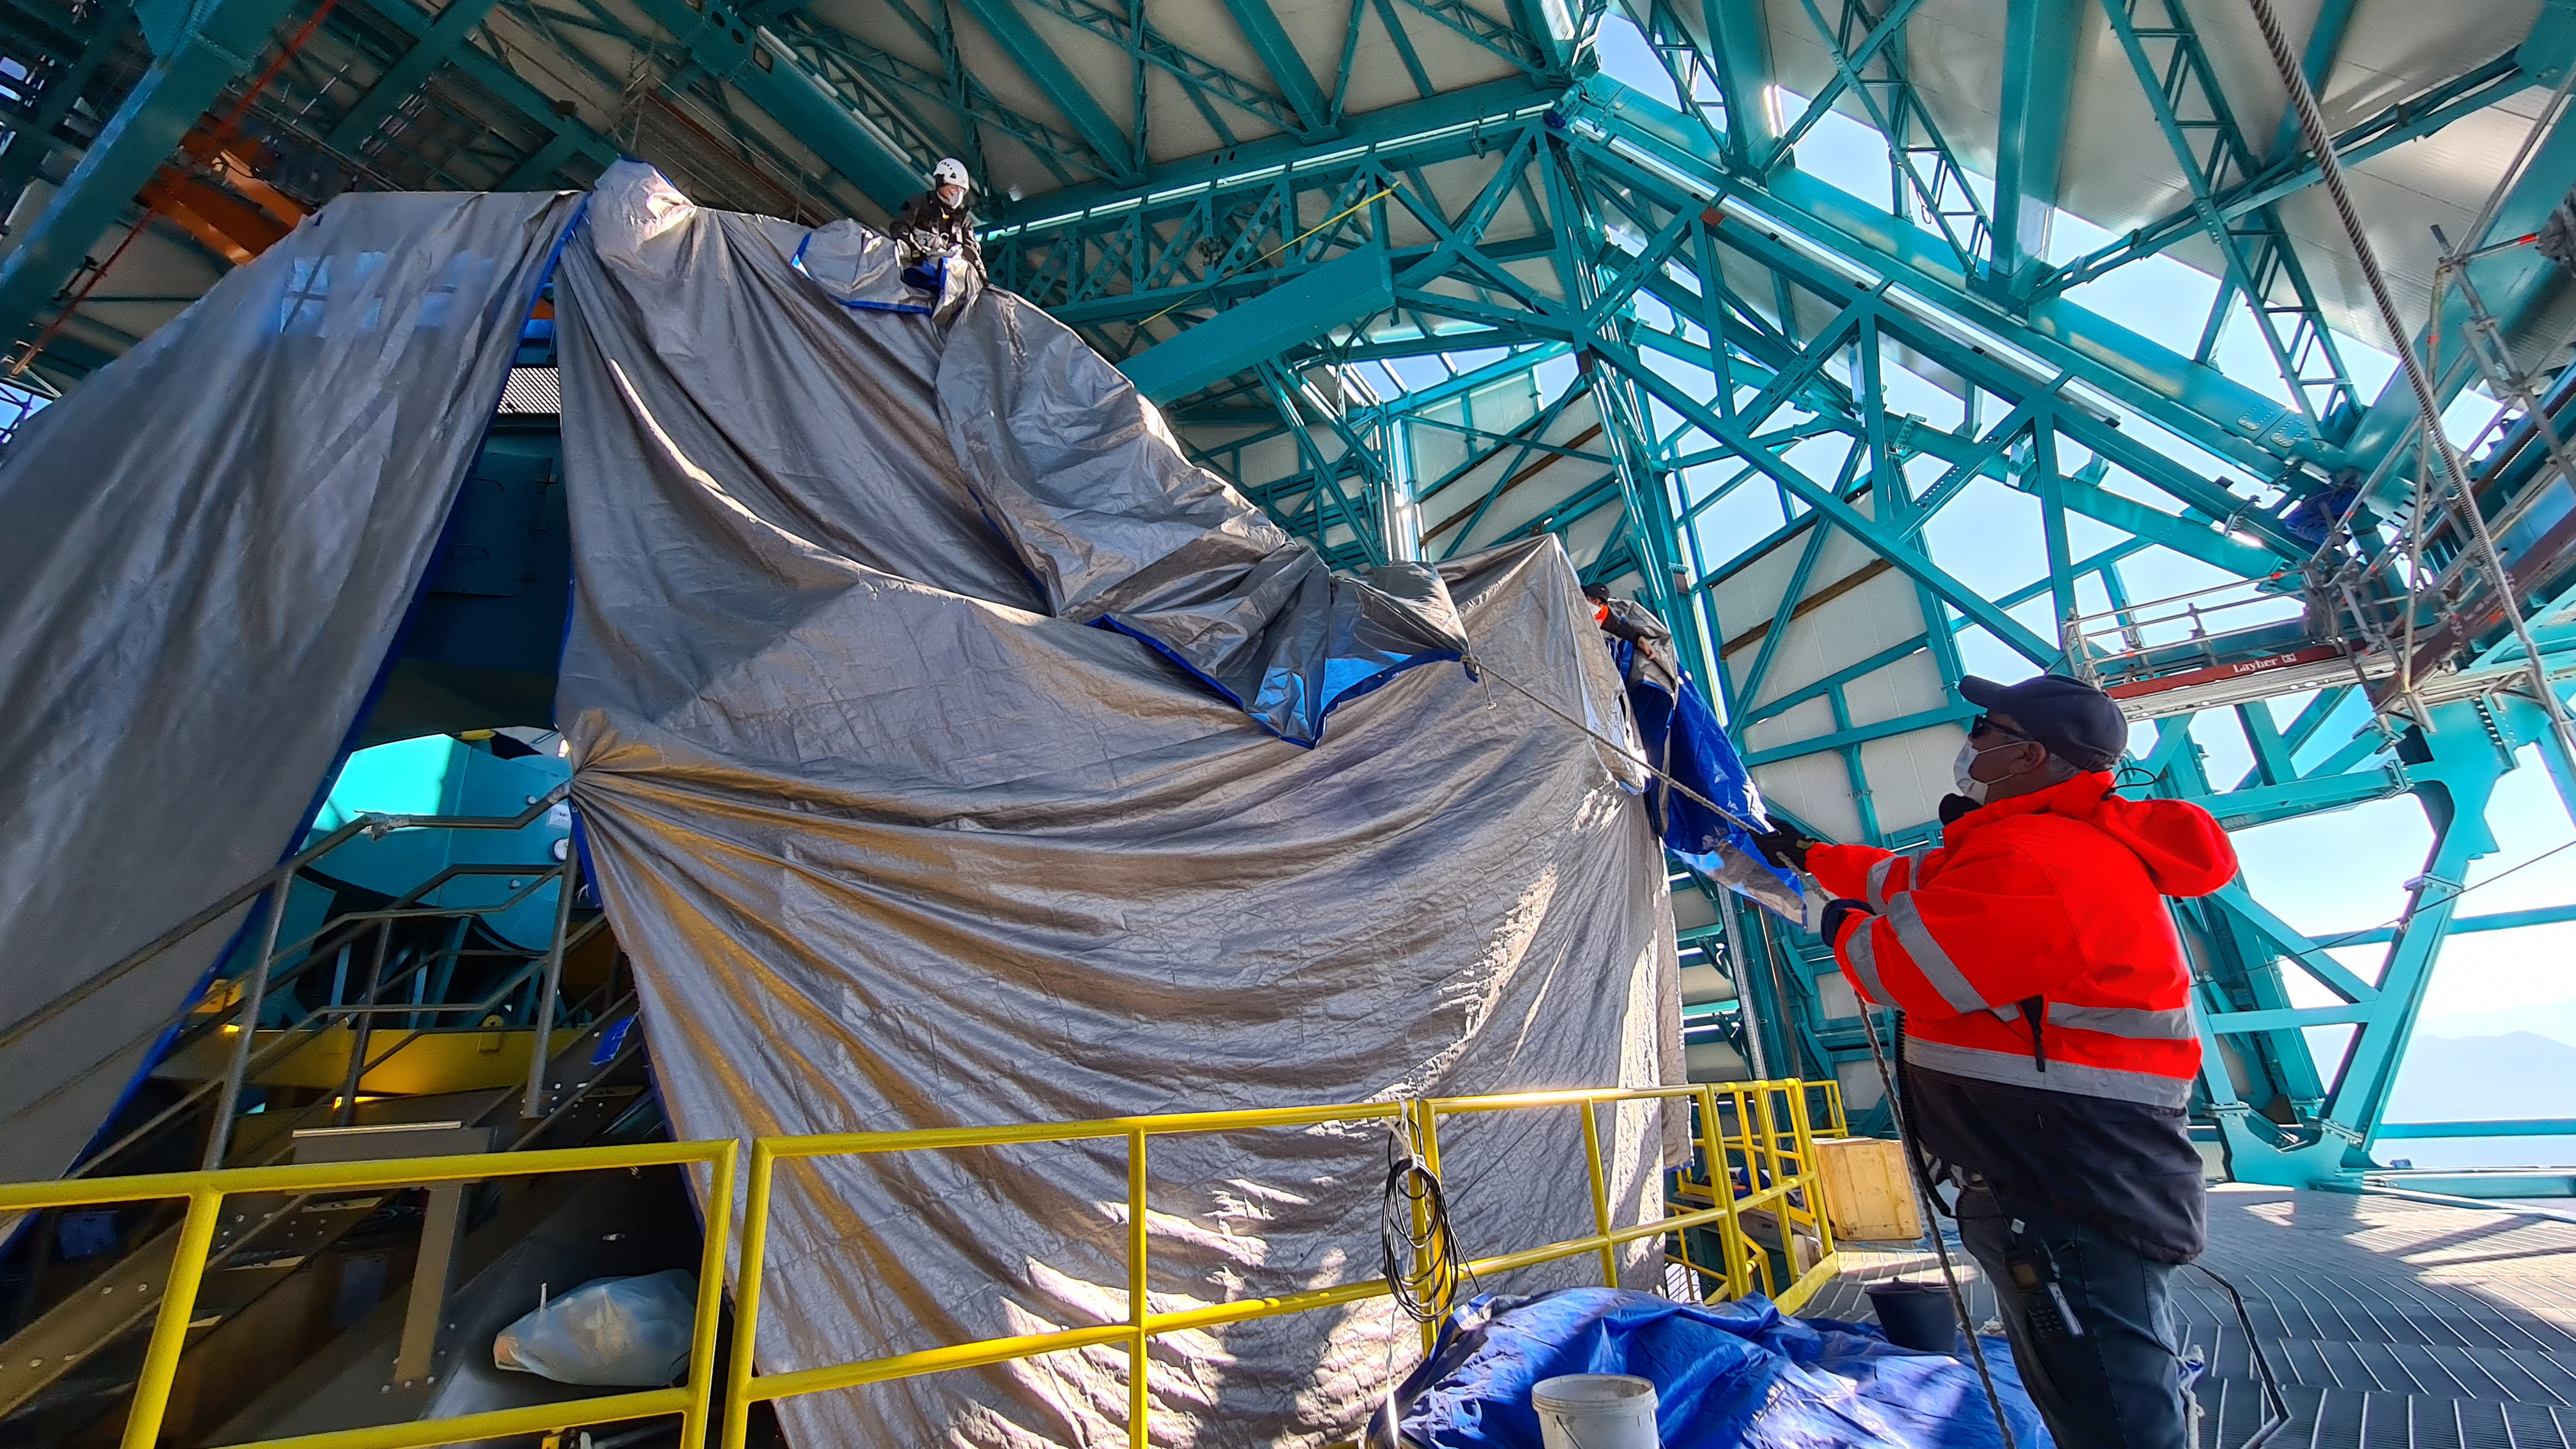

May 12 Summit Inspection

Regularly-scheduled inspections of the summit facility and equipment continue with social distancing and strict safety measures in place. The most recent inspection took place on May 12th and again included maintenance work on the Dome and TMA, including improvements for weather resistance in the coming months

Credit: Rubin Observatory/NSF/AURA